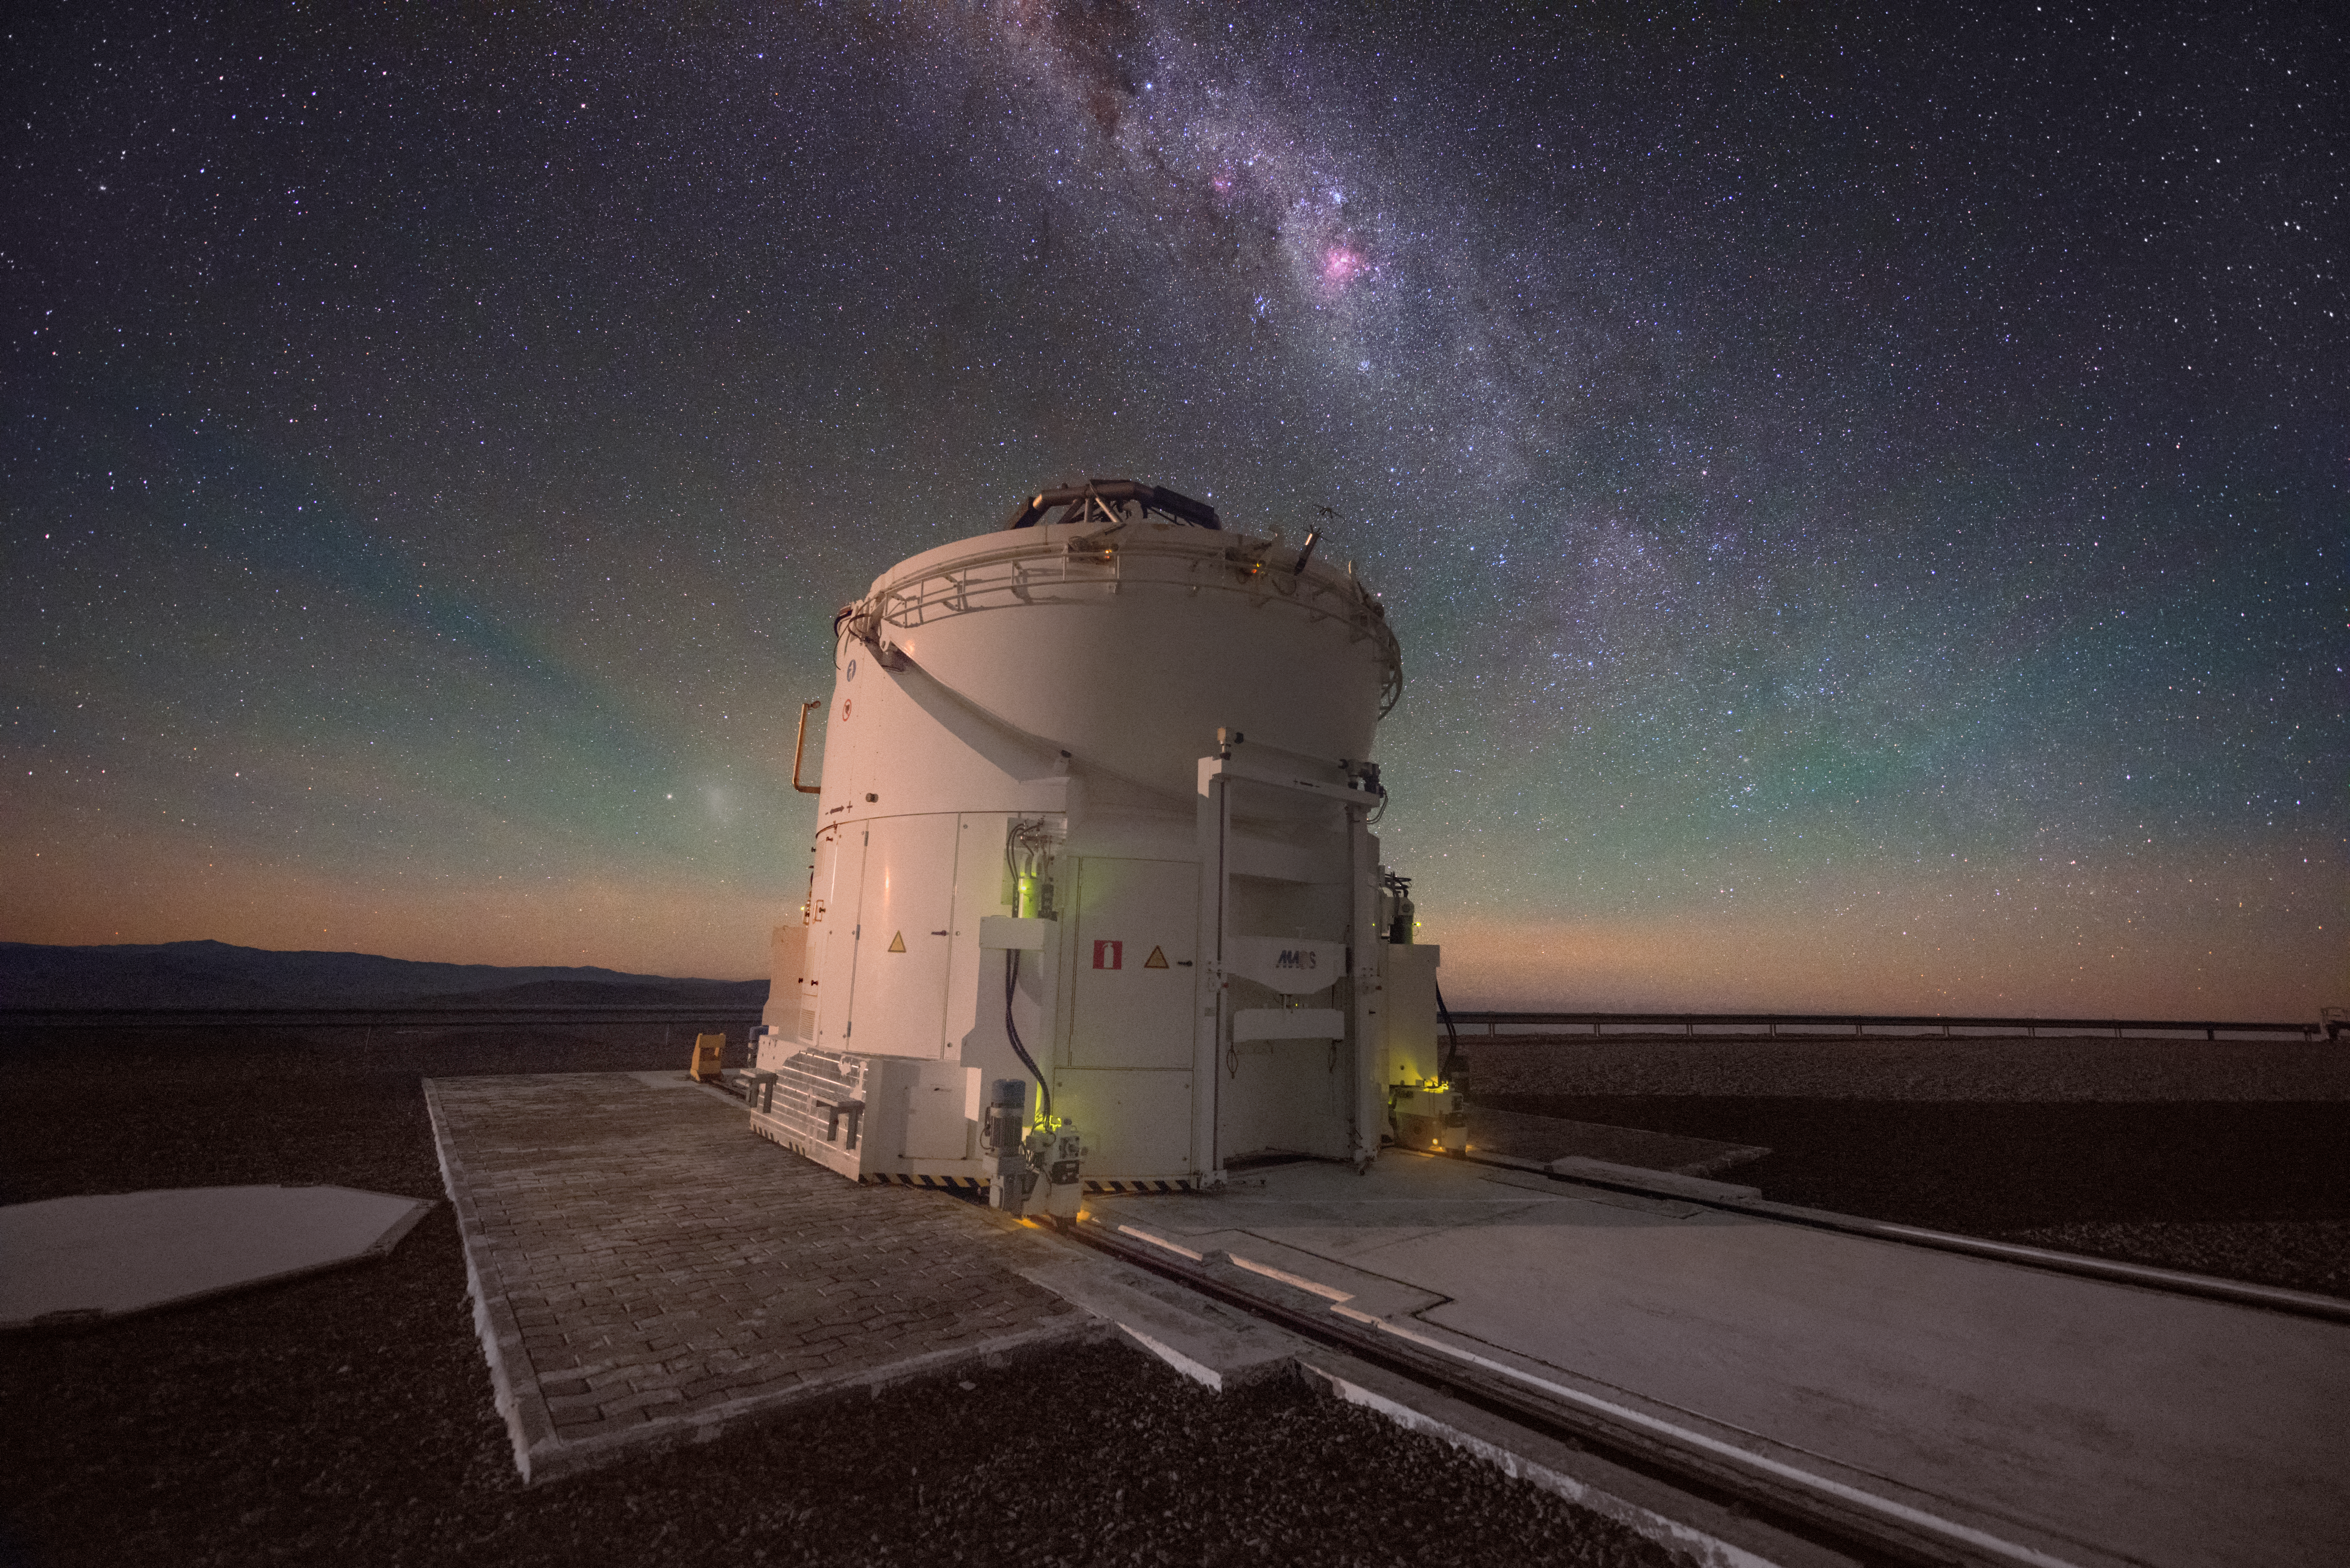

Glowing AT

Paranal Observatory in Chile is home to ESO's Very Large Telescope, which is made up of several 1.8-m Auxiliary Telescopes (ATs) and their larger neighbours, the Unit Telescopes (UTs). This image shows an AT with its casing open in the middle of observing the glorious Milky Way, bathed in natural red and green airglow.

Credit: ESO/Y. Beletsky